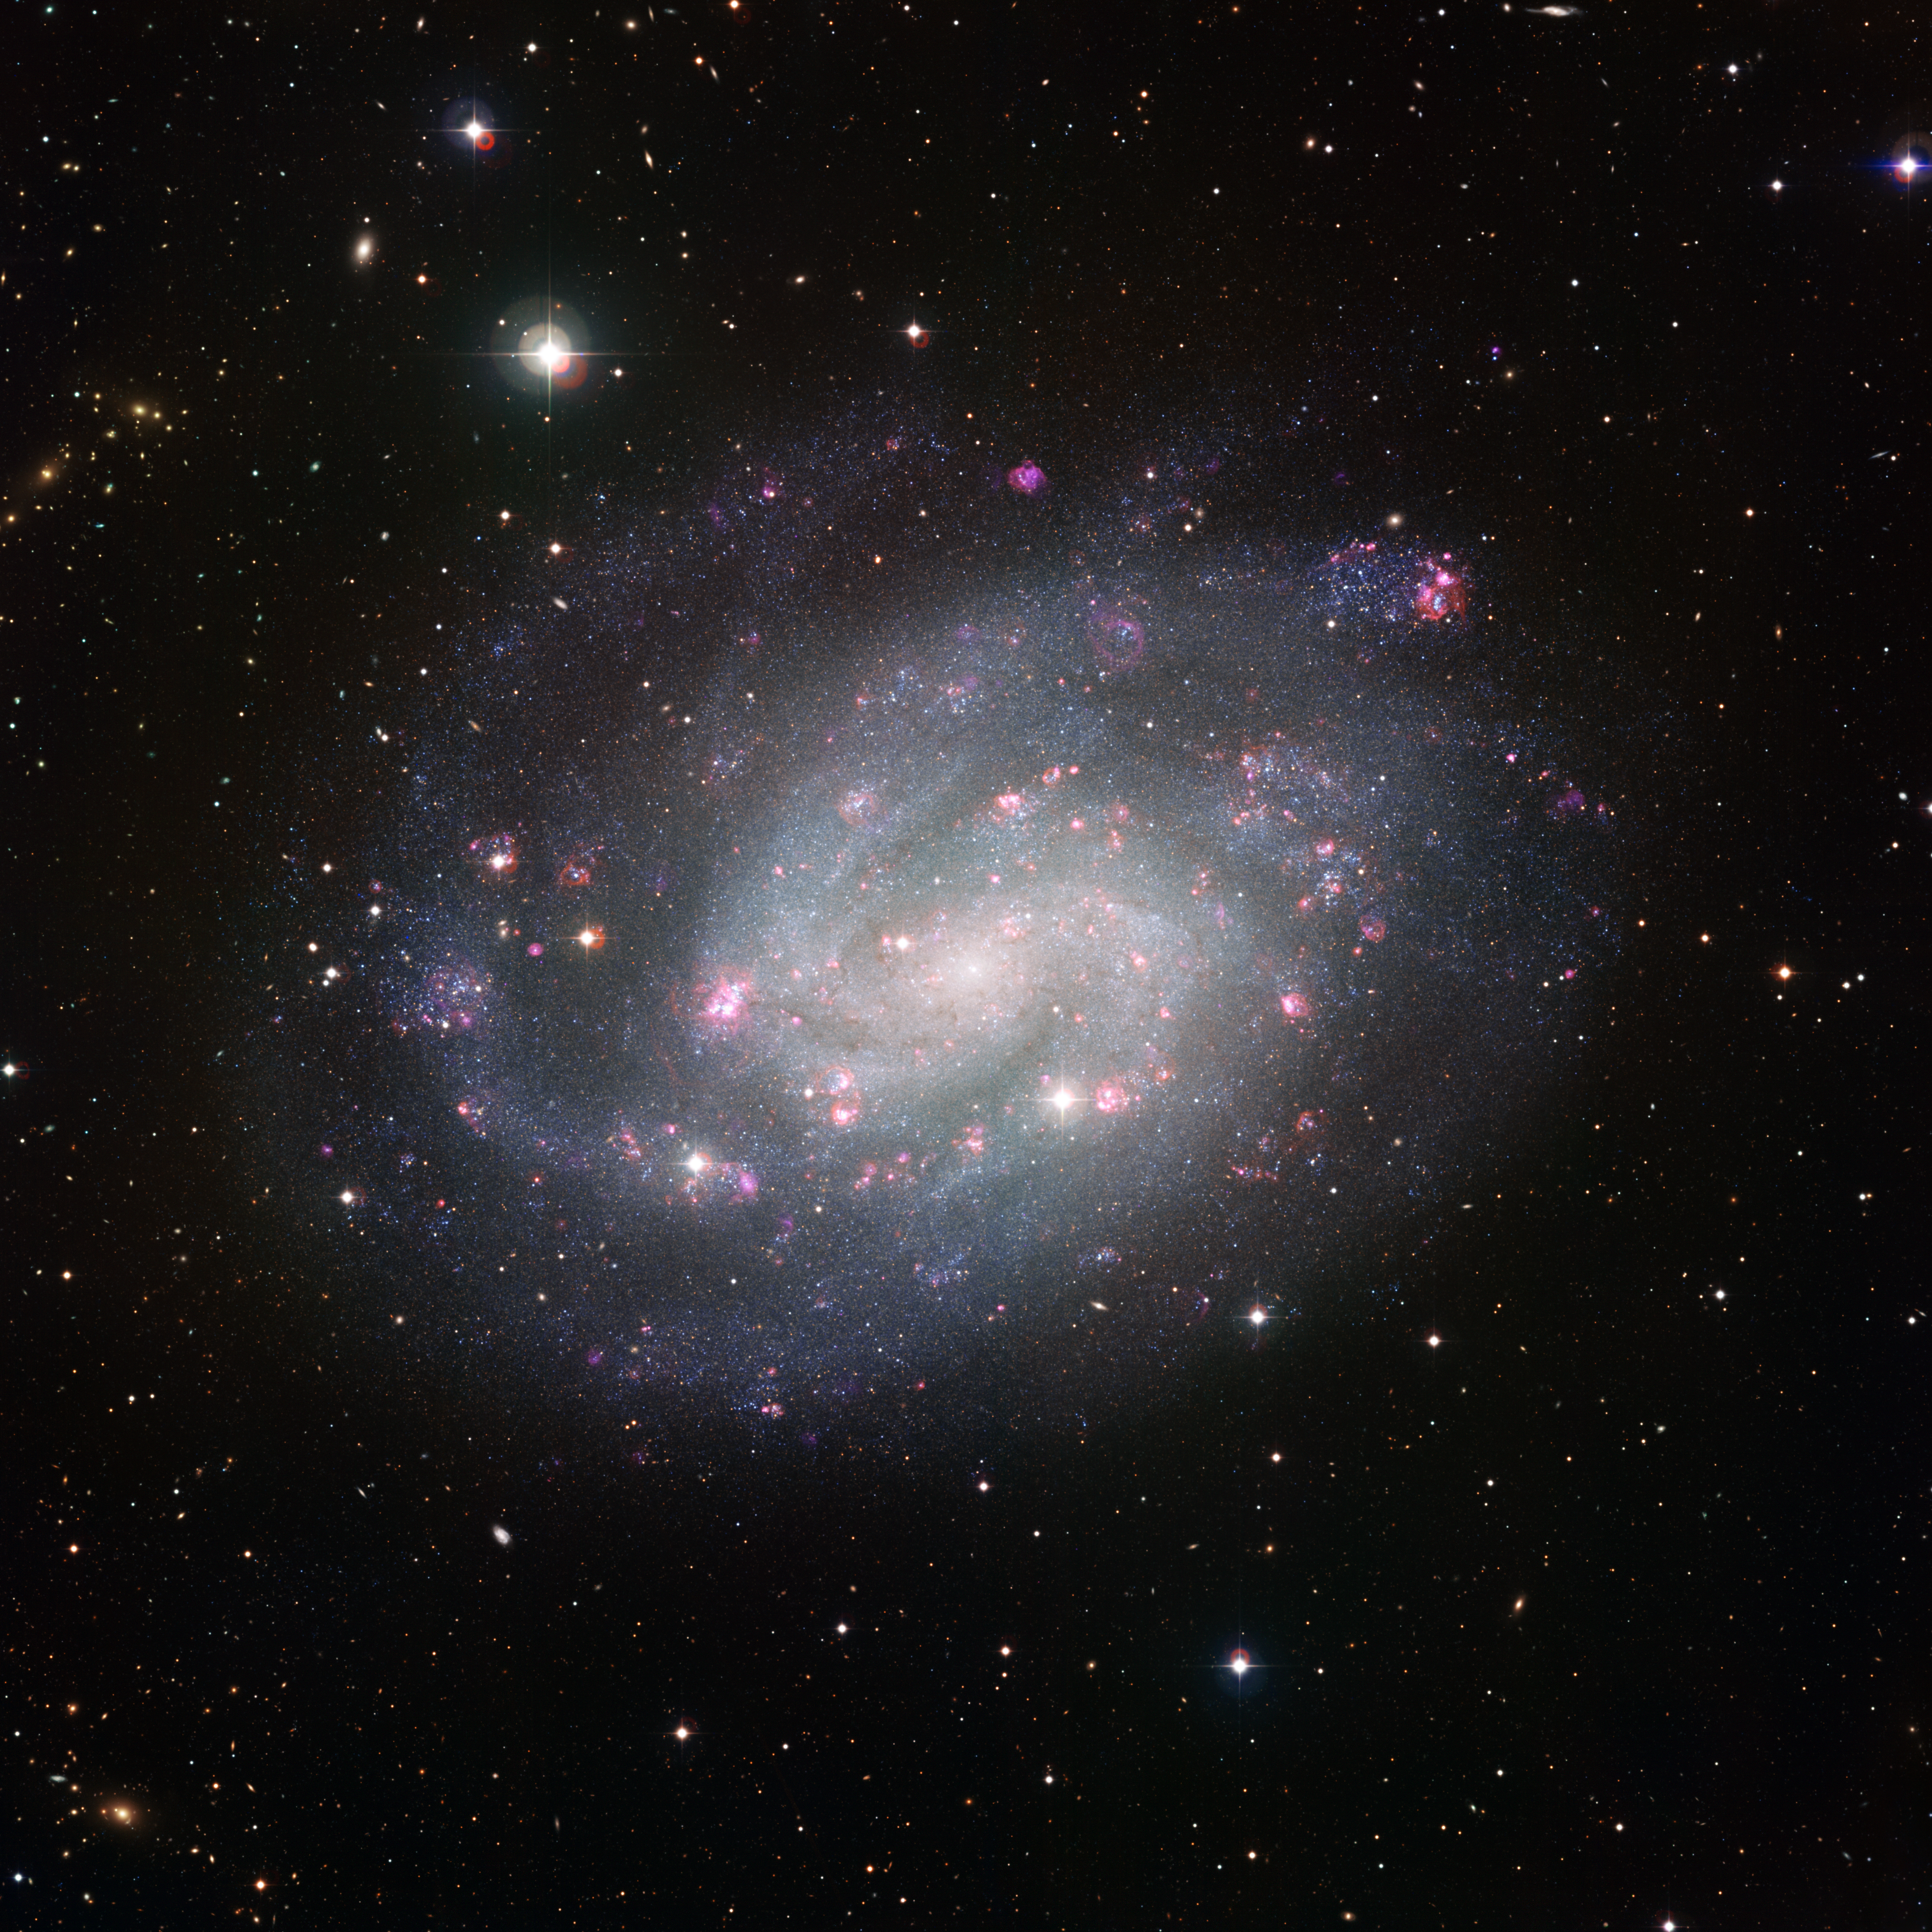

Wide Field Imager view of the southern spiral NGC 300

This picture of the spectacular southern spiral galaxy NGC 300 was taken using the Wide Field Imager (WFI) at ESO’s La Silla Observatory in Chile. It was assembled from many individual images through a large set of different filters over many observing nights, spanning several years. The main purpose of this extensive observational campaign was to get an unusually thorough census of the stars in the galaxy, counting both the number and varieties of stars and marking regions, or even individual stars, that warrant deeper and more focussed investigation. But such a rich data collection will also have many other uses for years to come.

The images were mostly taken through filters that transmit red, green or blue light. These were supplemented by images through special filters that allow through only the light from ionised hydrogen or oxygen gas and highlight the glowing clouds in the galaxy’s spiral arms. The total exposure time amounted to around 50 hours.

Credit: ESO